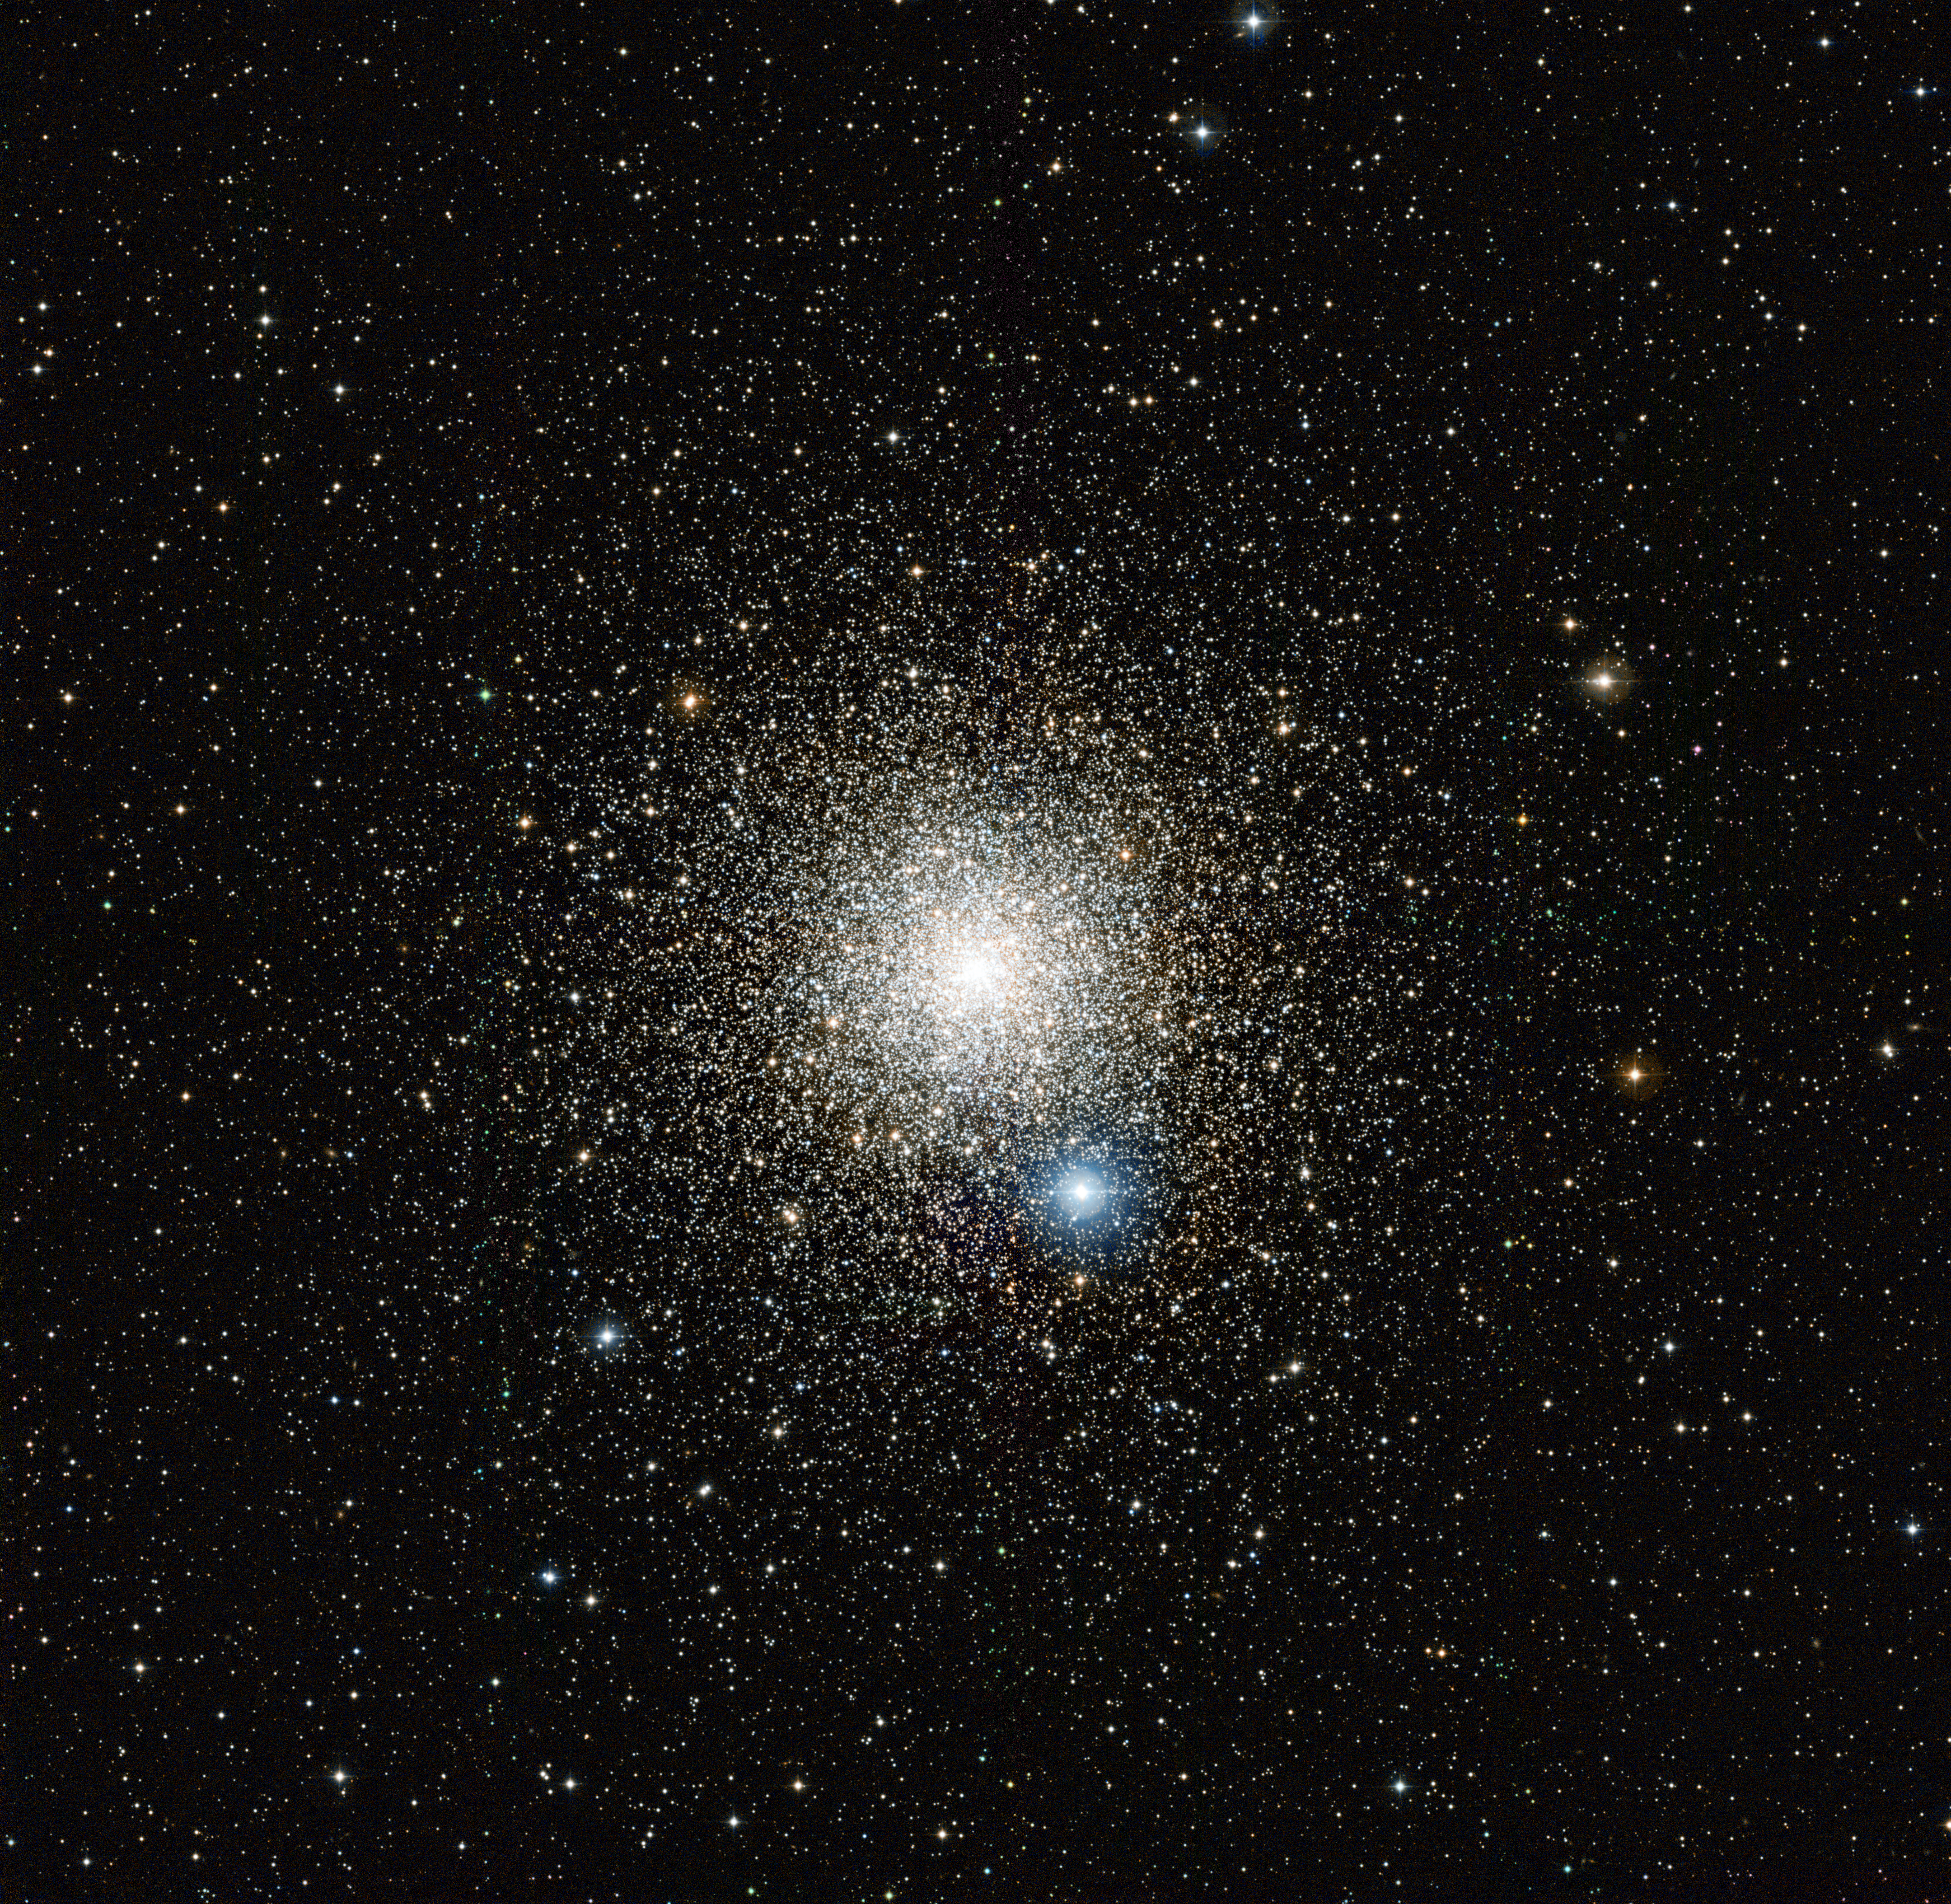

The globular star cluster NGC 6752

This image from the Wide Field Imager on the MPG/ESO 2.2-metre telescope at the La Silla Observatory in Chile shows the globular star cluster NGC 6752 in the southern constellation of Pavo (The Peacock). Studies of this cluster using ESO’s Very Large Telescope have unexpectedly revealed that many of the stars do not undergo mass-loss at the end of their lives.

Credit: ESO